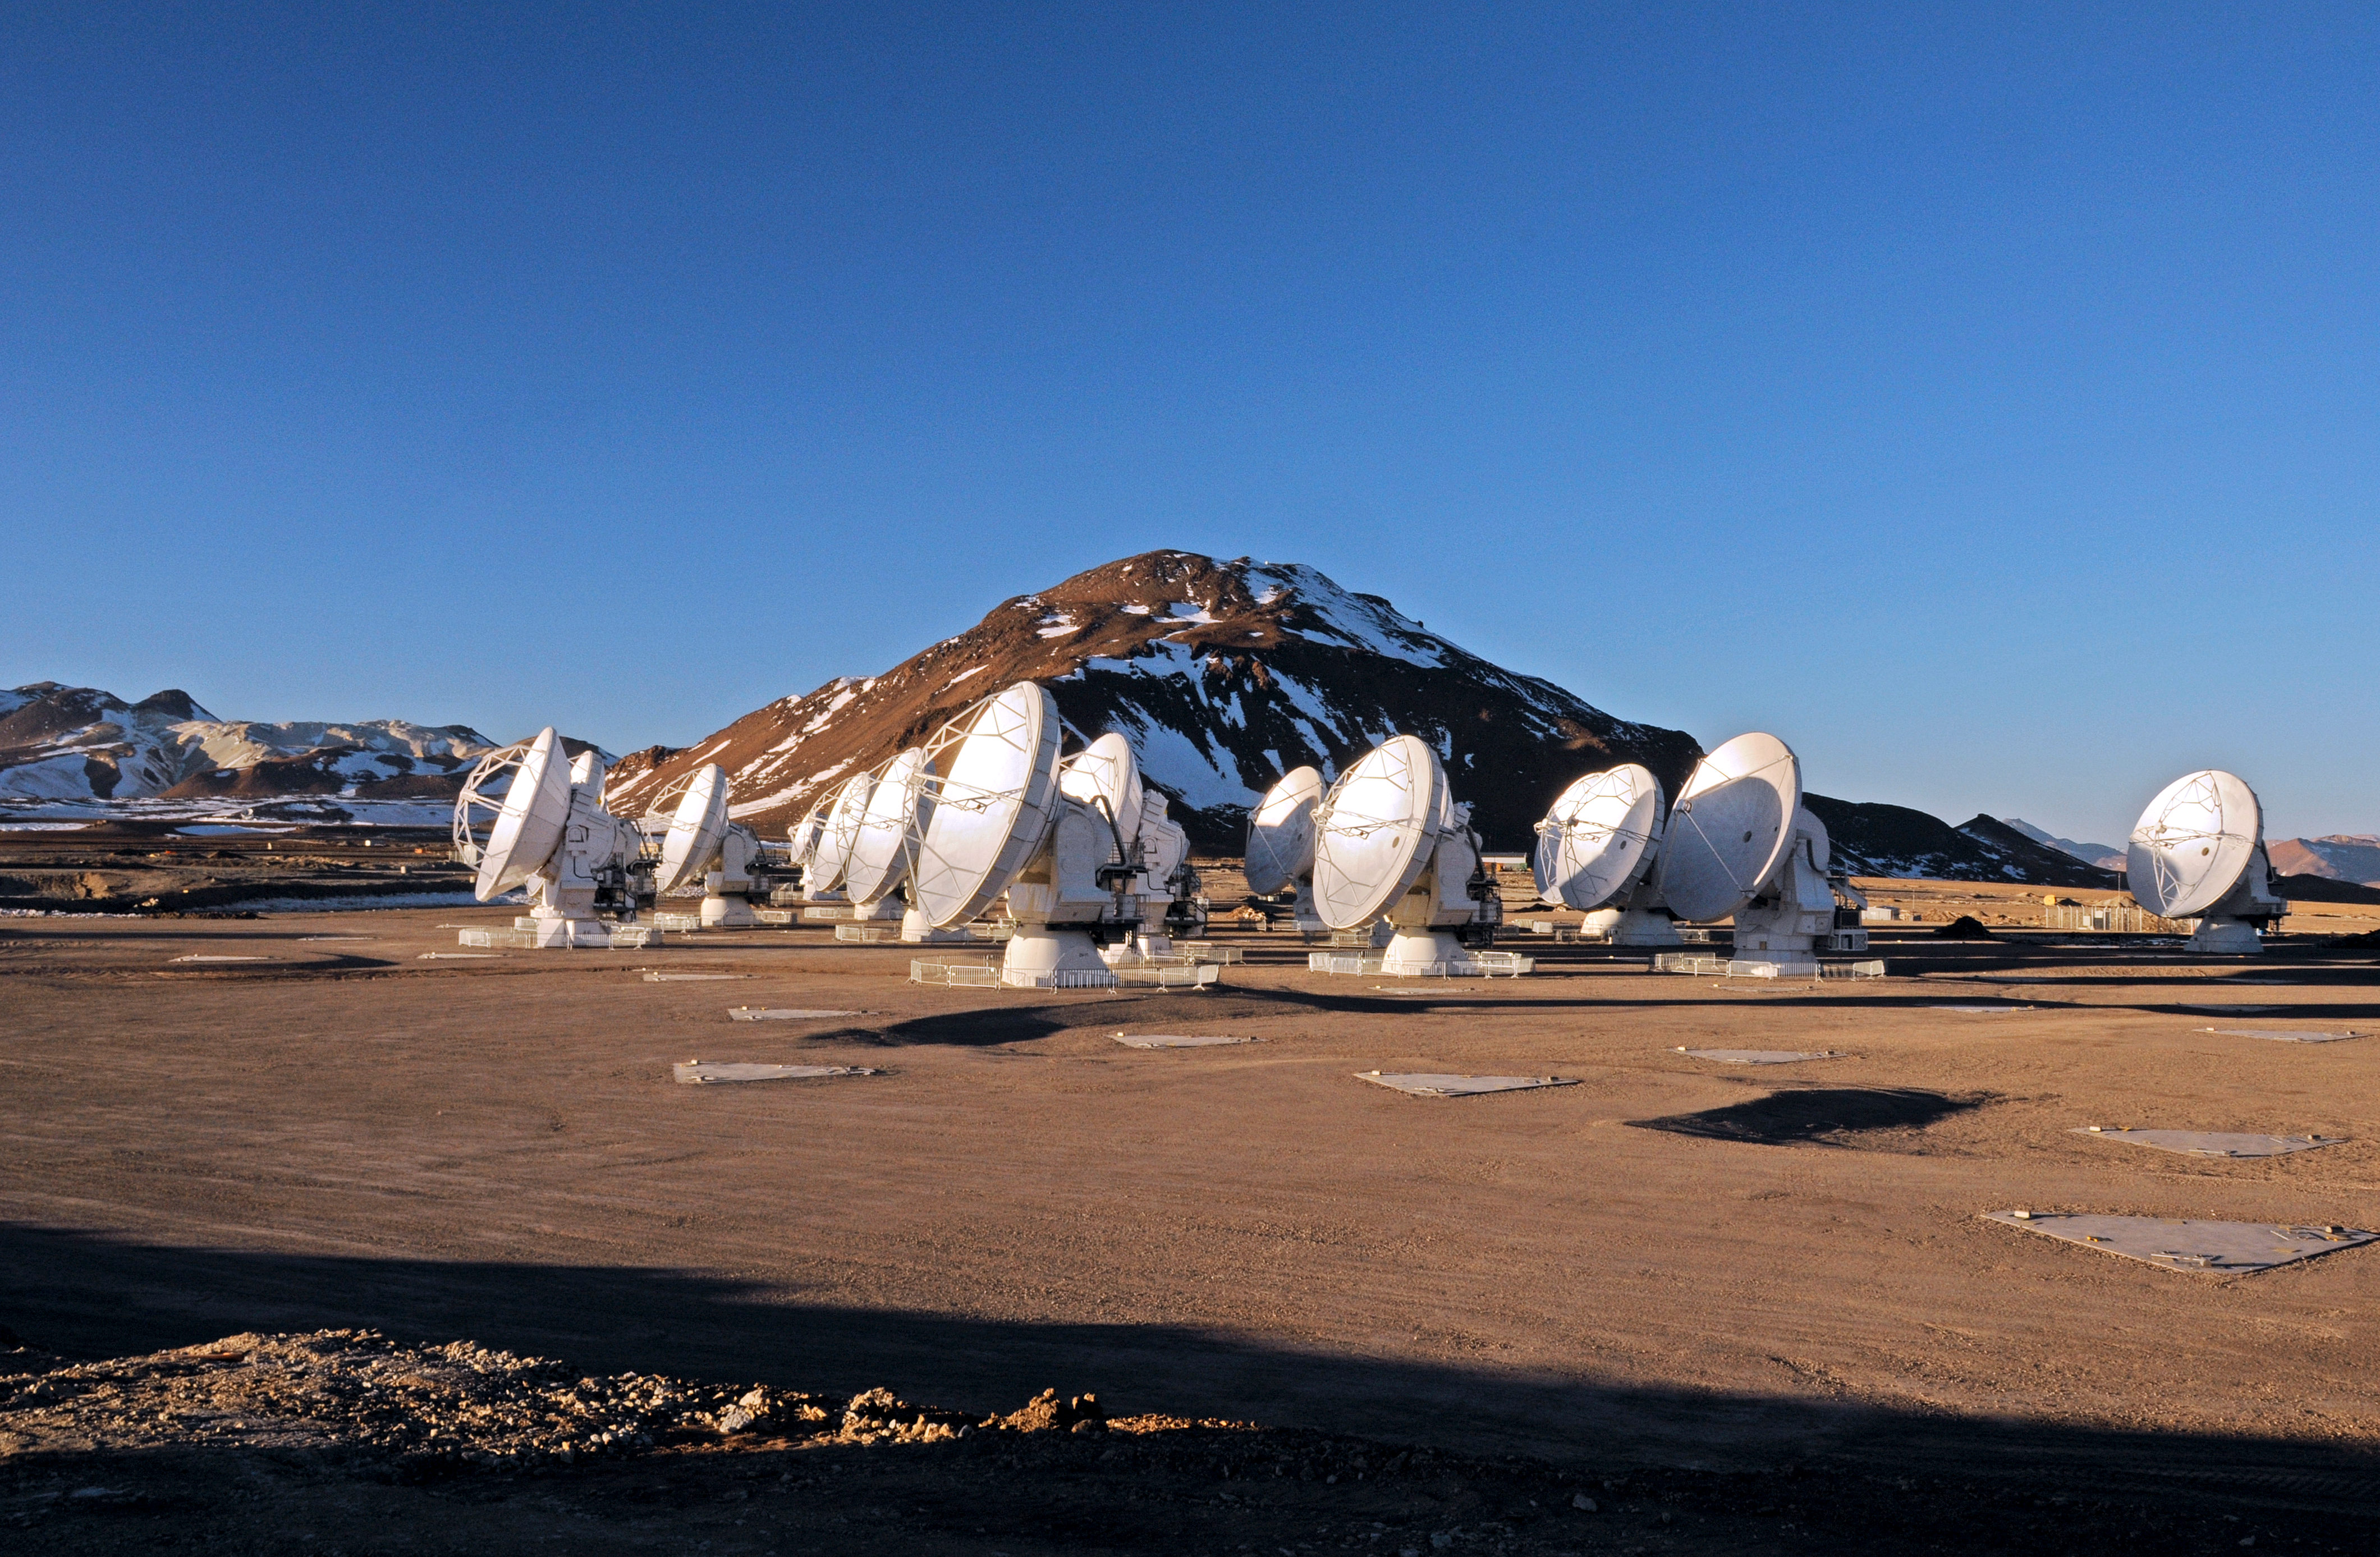

Nineteen ALMA antennas on the Chajnantor plateau

This picture of the ALMA antennas on the Chajnantor Plateau, 5000 m above sea level, was taken a few days before the start of ALMA Early Science. Nineteen antennas are on the plateau.

Credit: ALMA (ESO/NAOJ/NRAO)/W. Garnier (ALMA)